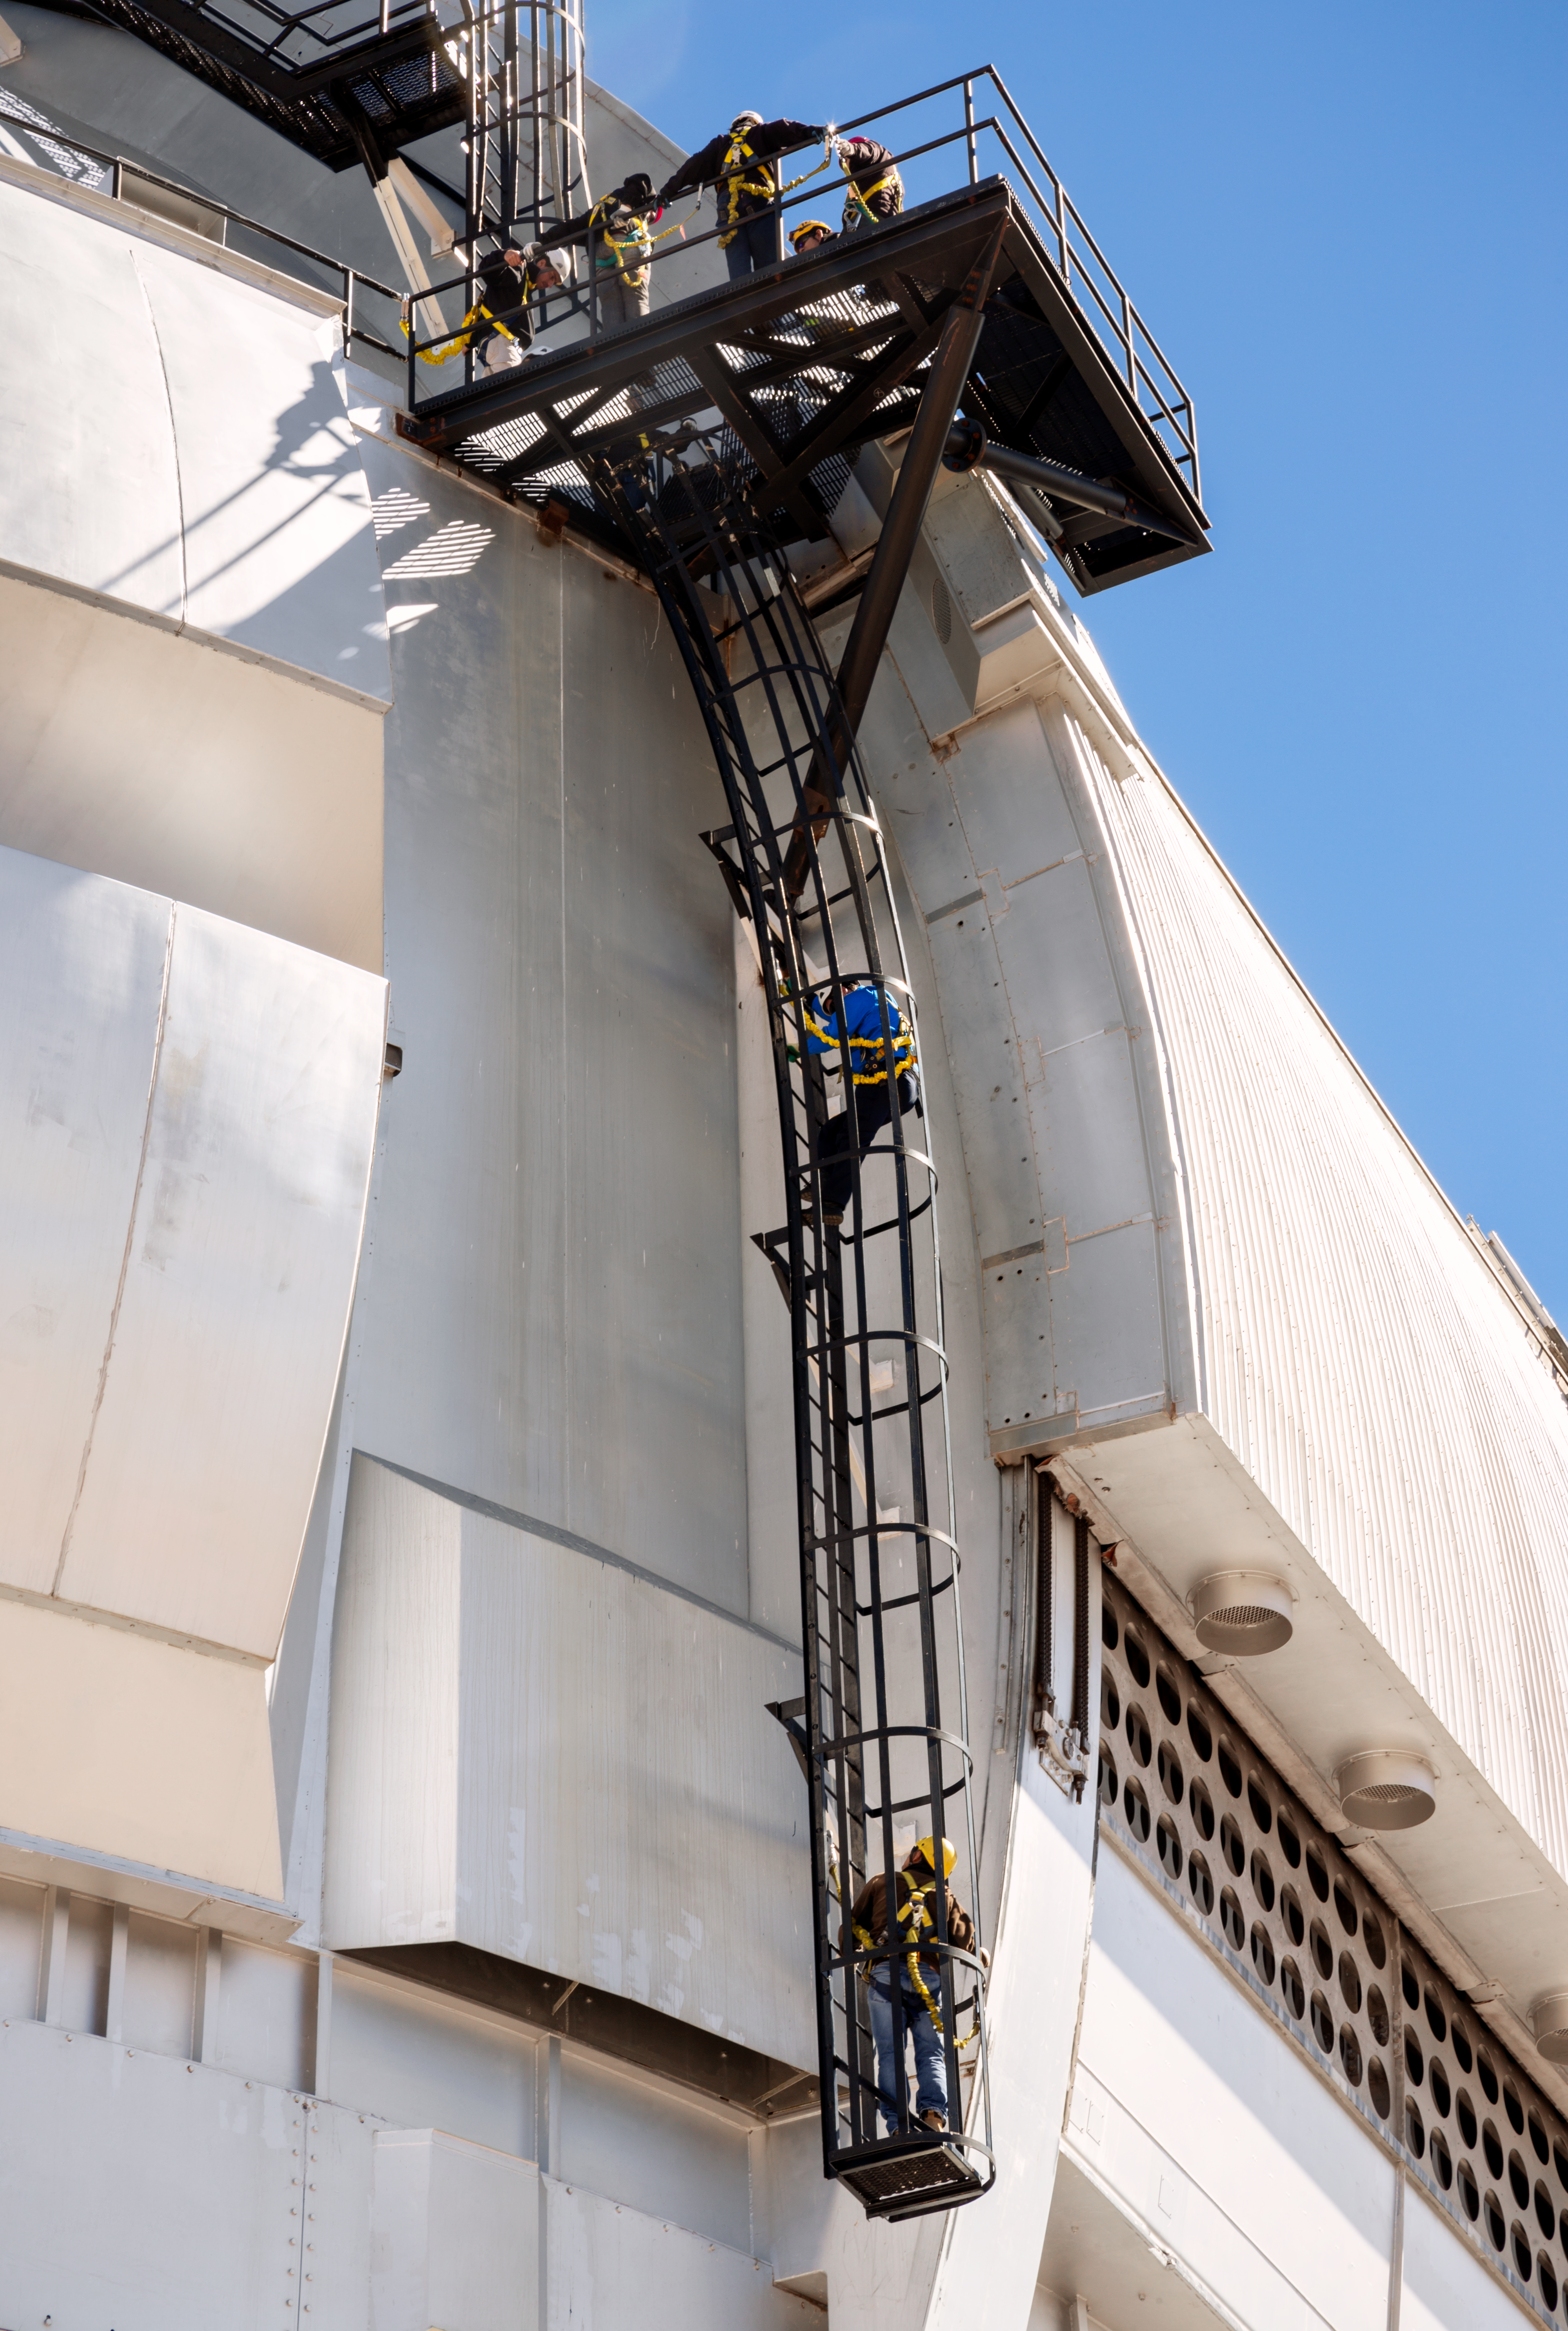

Safety training at Gemini South telescope

Safety training at Gemini South telescope, Cerro Pachón, Chile.

Credit: International Gemini Observatory/NOIRLab/NSF/AURA/M. Paredes